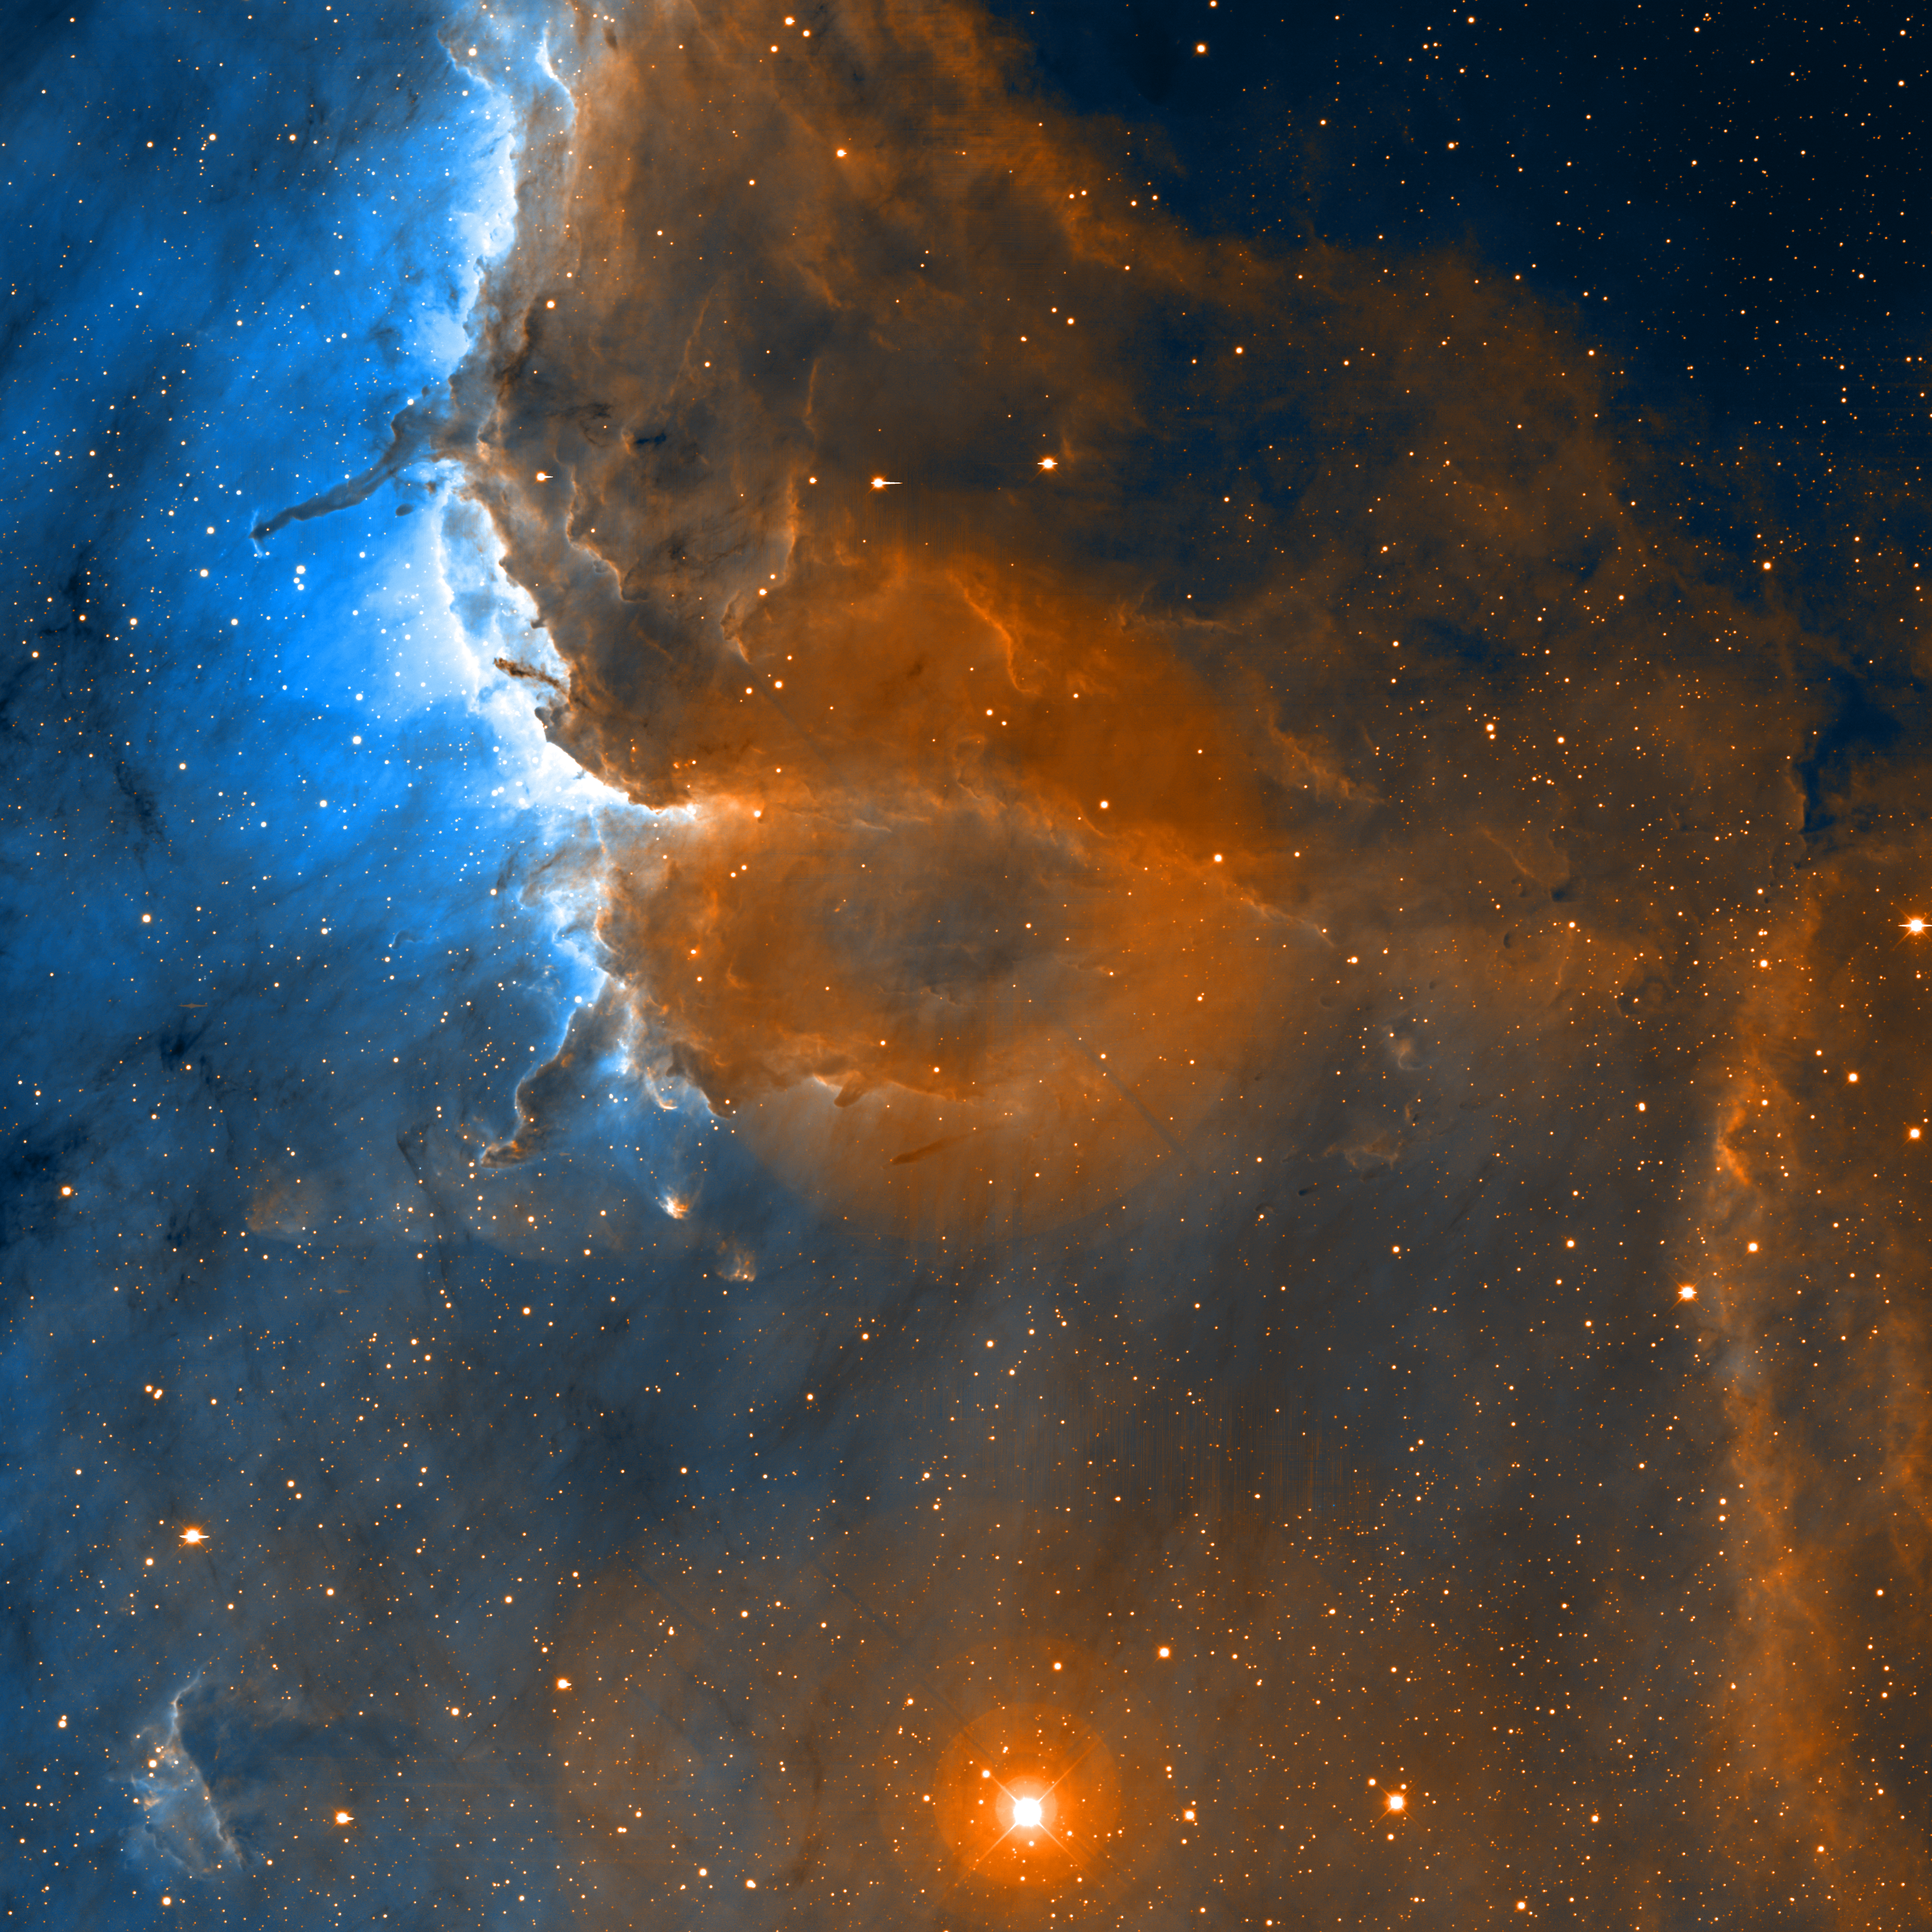

Pelican Nebula Ionization Front

This image of the clouds of gas and dust next to the “neck” and “body” of the Pelican Nebula was taken by the National Science Foundation’s Mayall 4-meter telescope at Kitt Peak National Observatory near Tucson, AZ. Narrow-band filters were used to isolate the red emission lines of hydrogen and singly-ionized sulfur. The image reveals many previously unseen shockwaves, evidence for powerful outflows from newly formed stars embedded within the molecular clouds that rim the nebula. North is up and west is to the right in this image. This image was produced by an NOAO Survey Program known as the Deep Imaging Survey of Nearby Star-Forming Clouds, which is led by John Bally of the University of Colorado and Bo Reipurth of the University of Hawaii. It is also the subject of a related press release.

Note: the large “donut” in the middle is an artifact of the coma corrector in the KPNO 4-meter that was not completely removed in the reduction. This image has been clipped to remove ragged edges caused by the dither pattern of the different fields. An un-clipped version, with higher resolution, is also available.

Credit: University of Colorado, University of Hawaii and NOIRLab/NSF/AURA